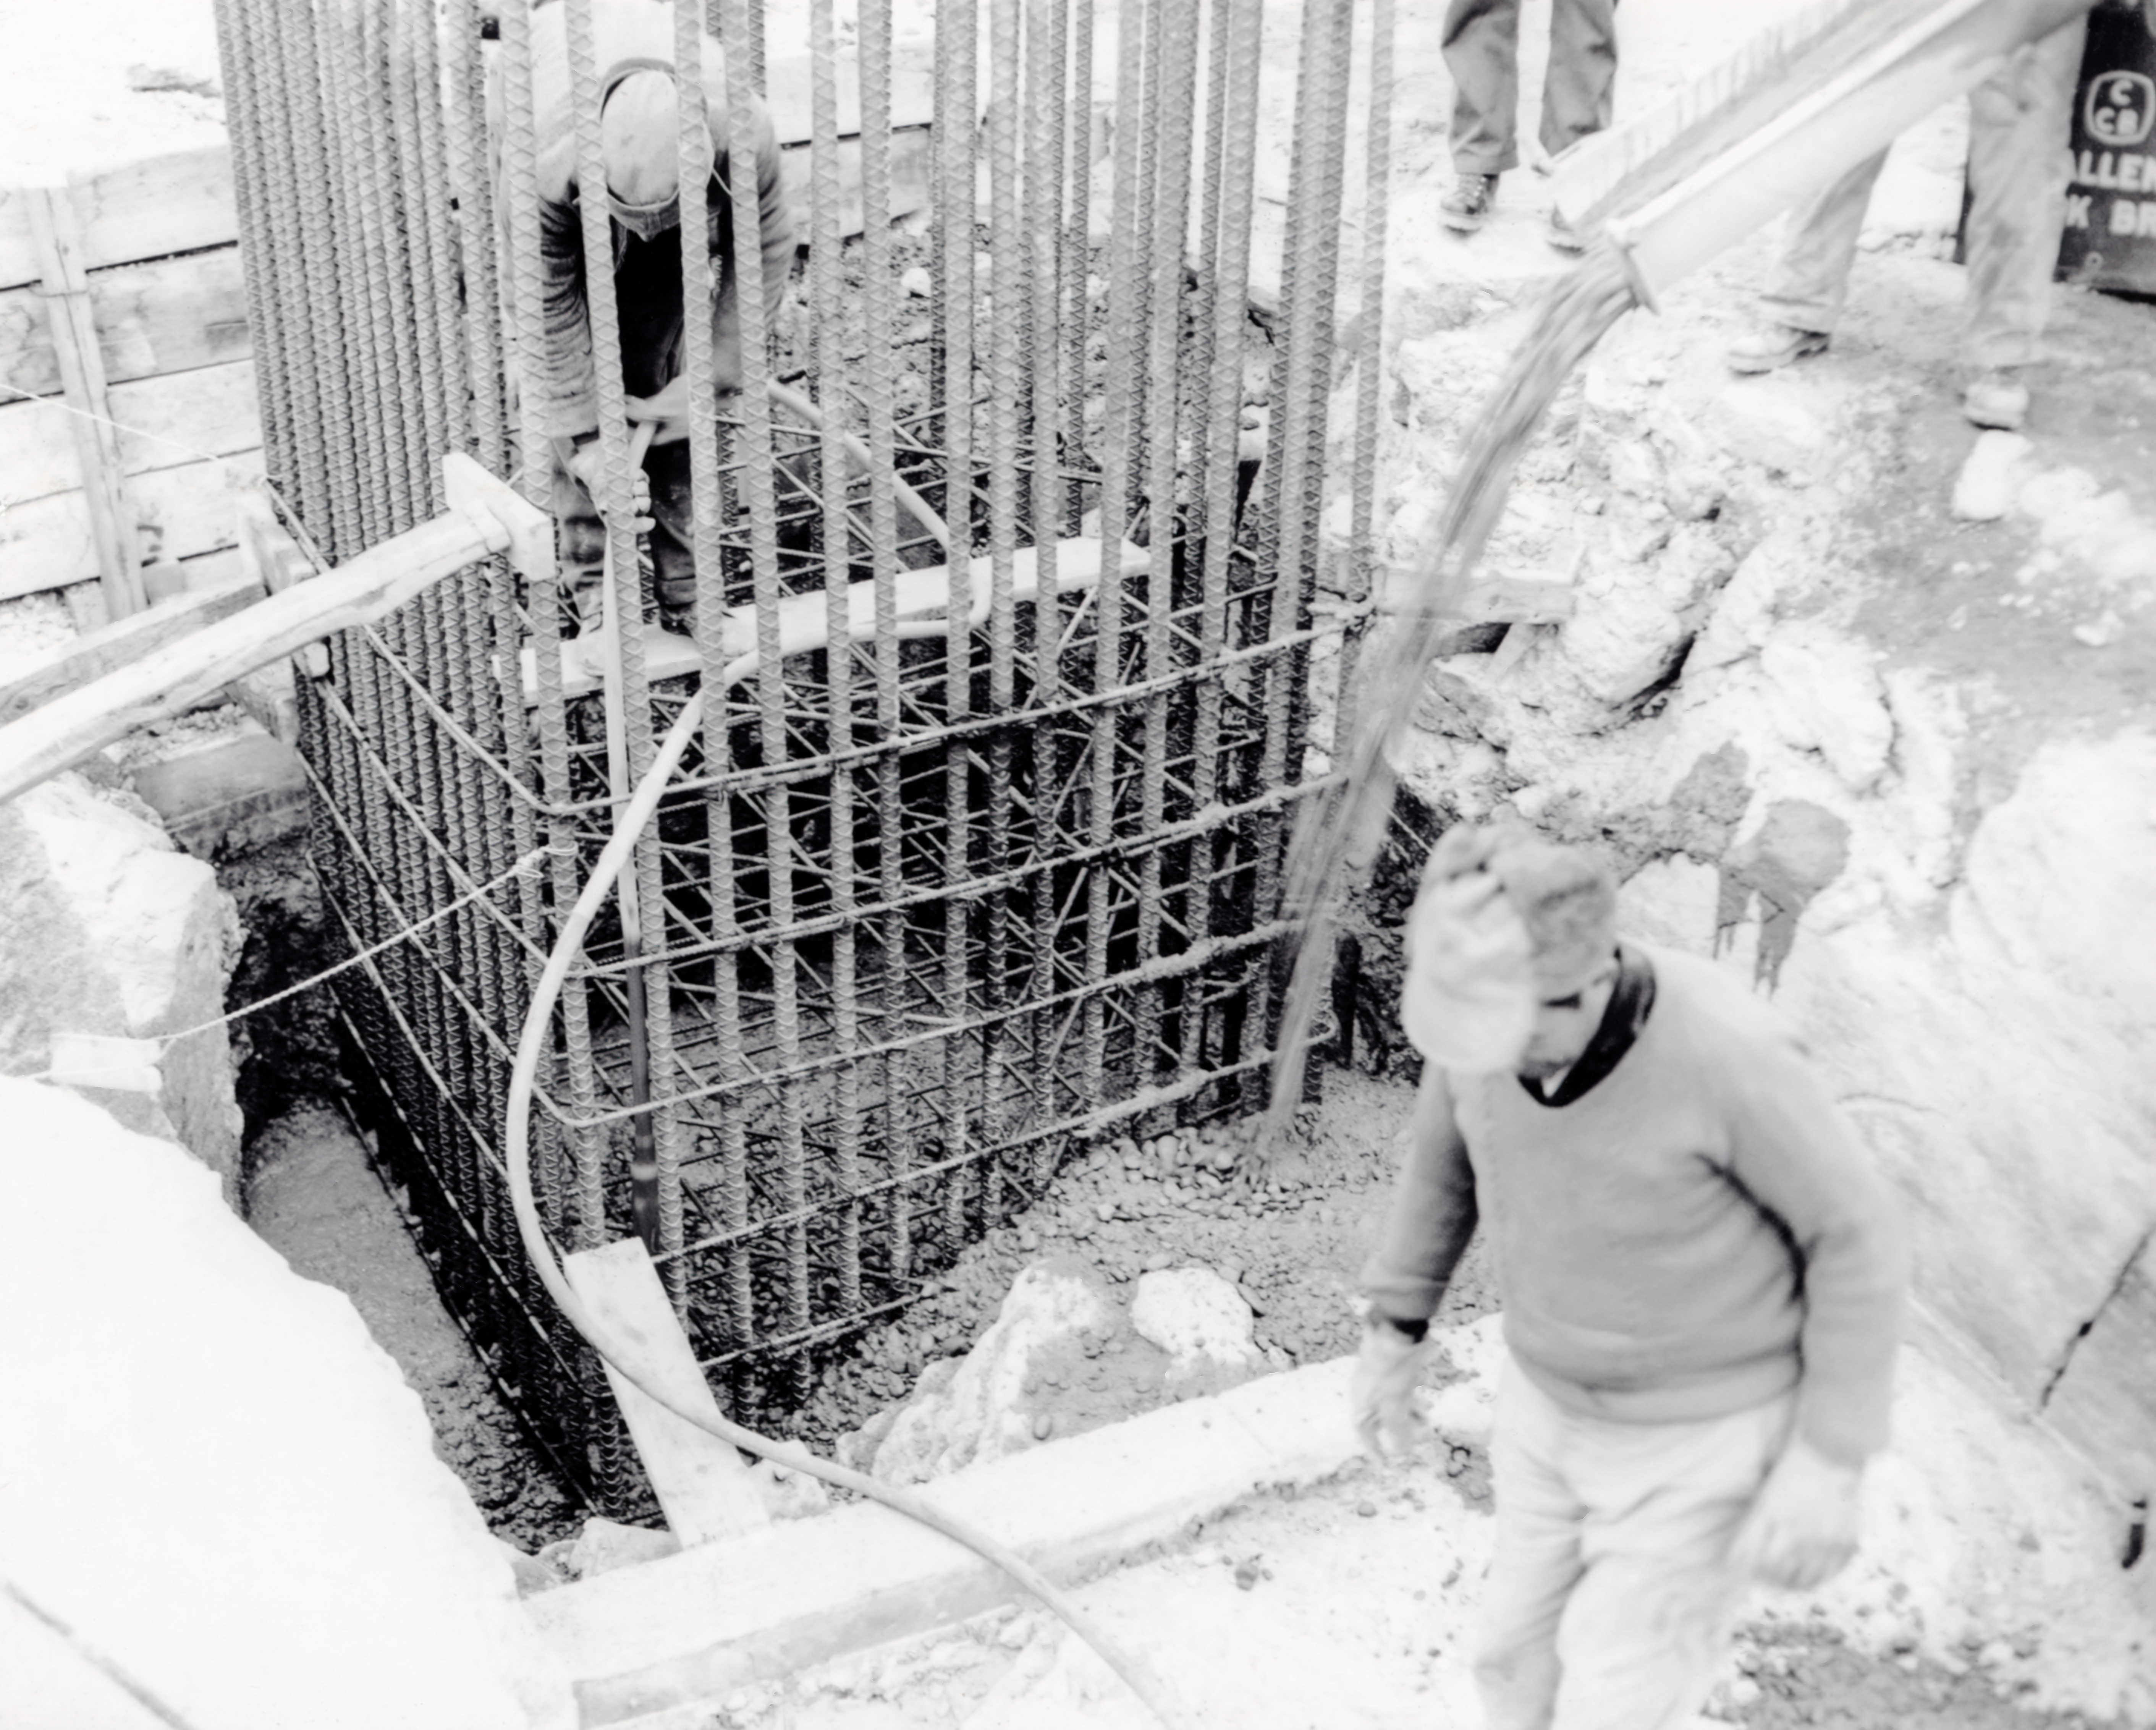

CTIO History - Construction on Víctor M. Blanco 4-meter Telescope

A historical photo of the construction of the Víctor M. Blanco 4-meter Telescope at Cerro Tololo Inter-American Observatory (CTIO), a Program of NSF NOIRLab, in Chile.

Credit: CTIO/NOIRLab/NSF/AURA/R. González